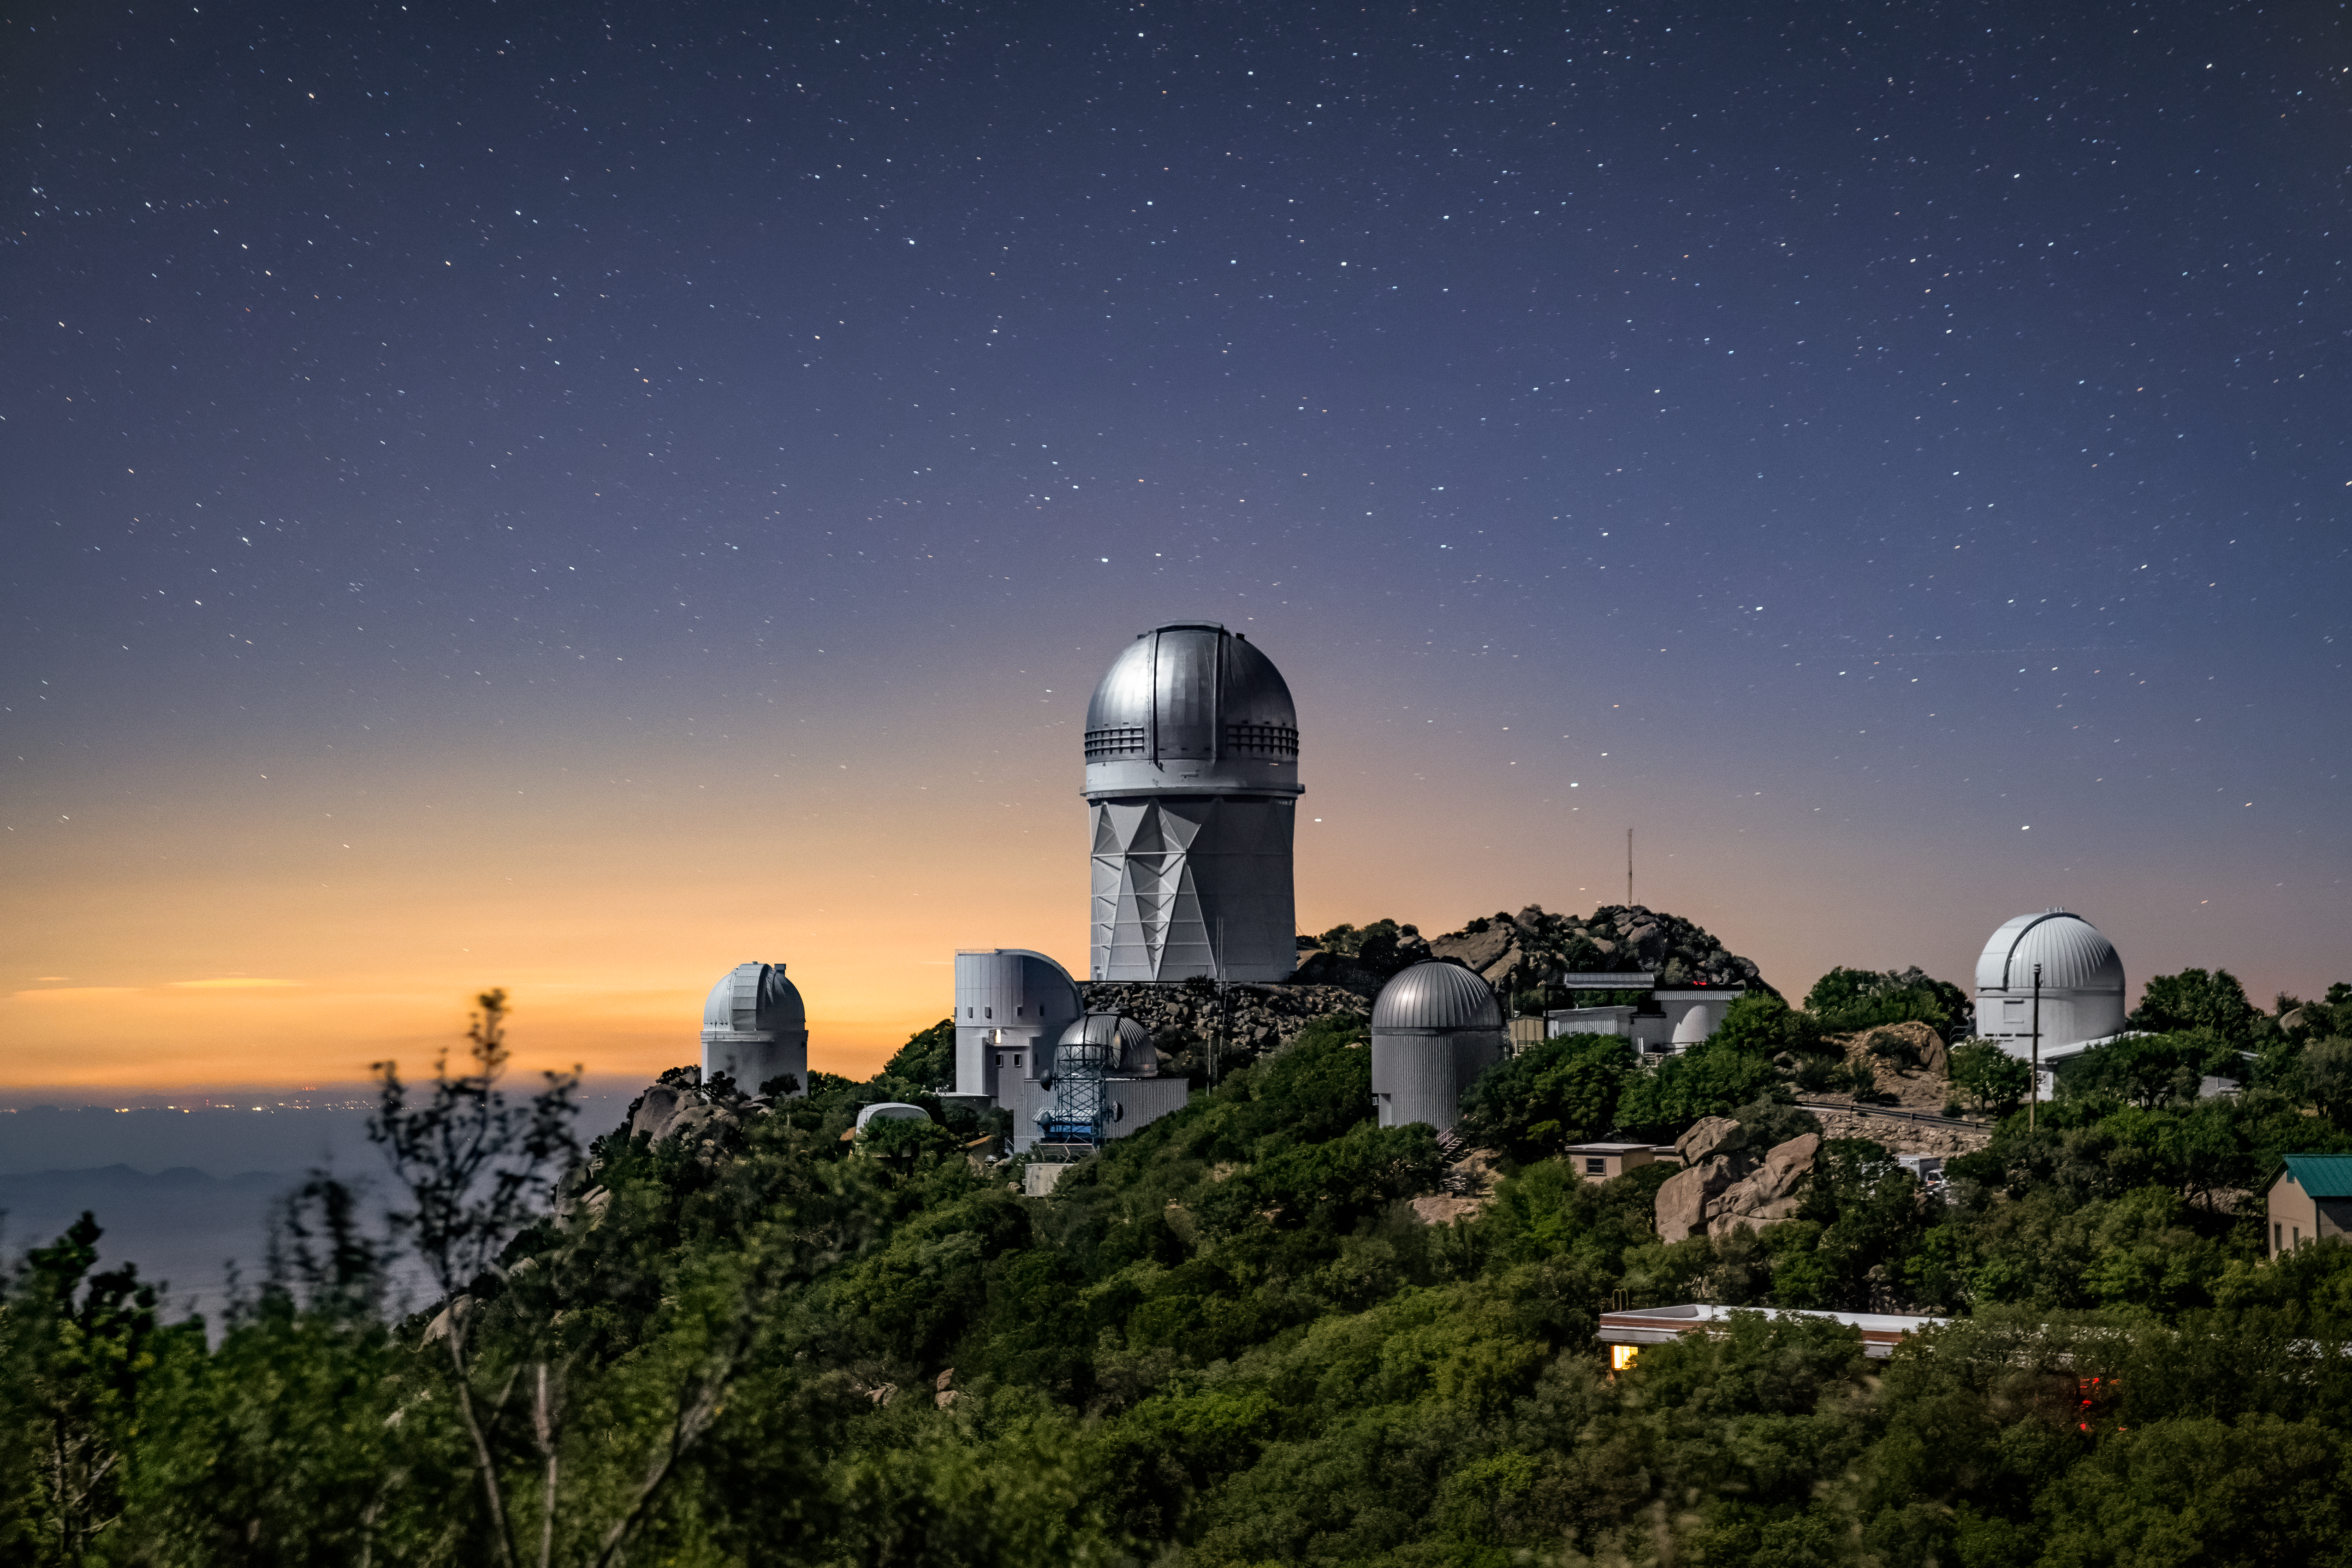

Kitt Peak National Observatory

The Nicholas U. Mayall 4-Meter telescope, home to the Dark Energy Spectroscopic Instrument (DESI), is seen at night at Kitt Peak National Observatory, a Program of NSF NOIRLab.

Credit: KPNO/NOIRLab/NSF/AURA/M. Chung (Lawrence Berkeley National Lab)